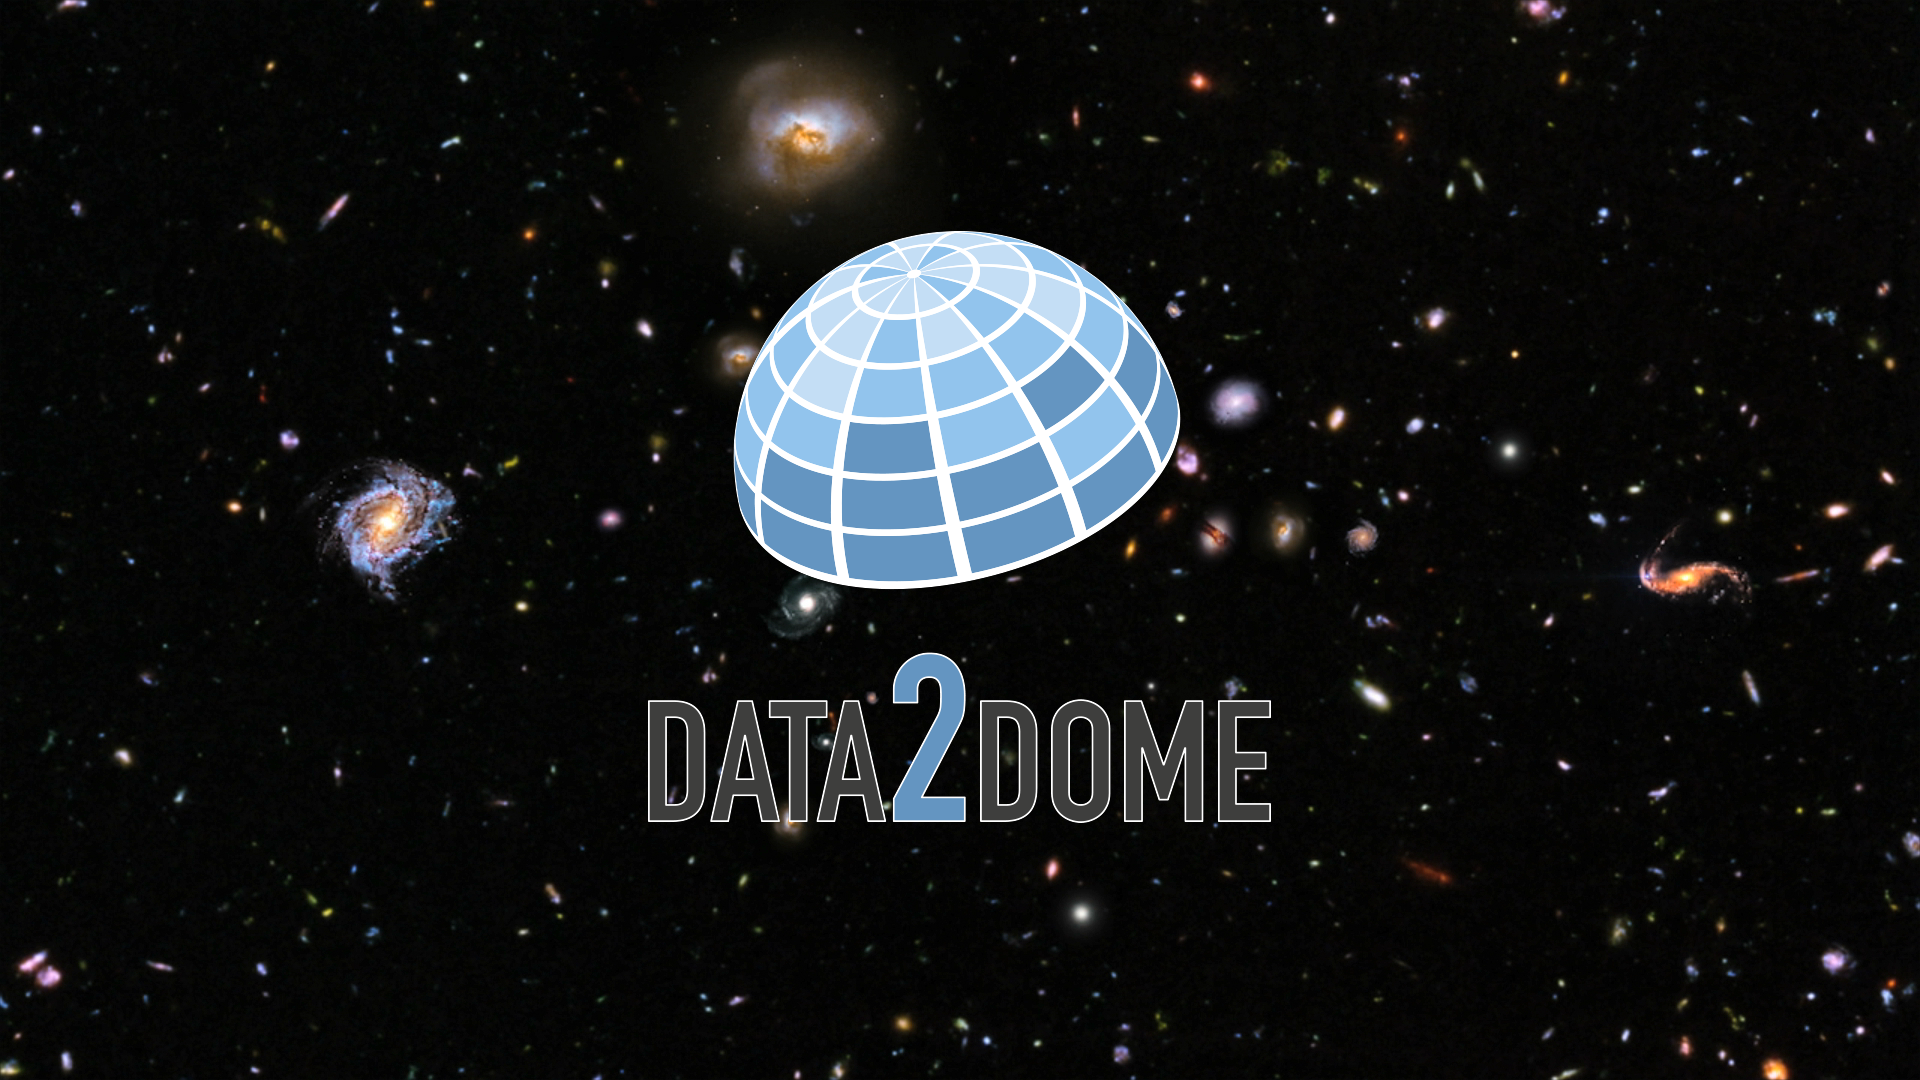

Screenshot of ESOcast 104

You can subscribe to the ESOcasts in iTunes, receive future episodes on YouTube or follow us on Vimeo. Many other ESOcast episodes are also available.

Find out how to view and contribute subtitles to the ESOcast in multiple languages.

Credit: ESO